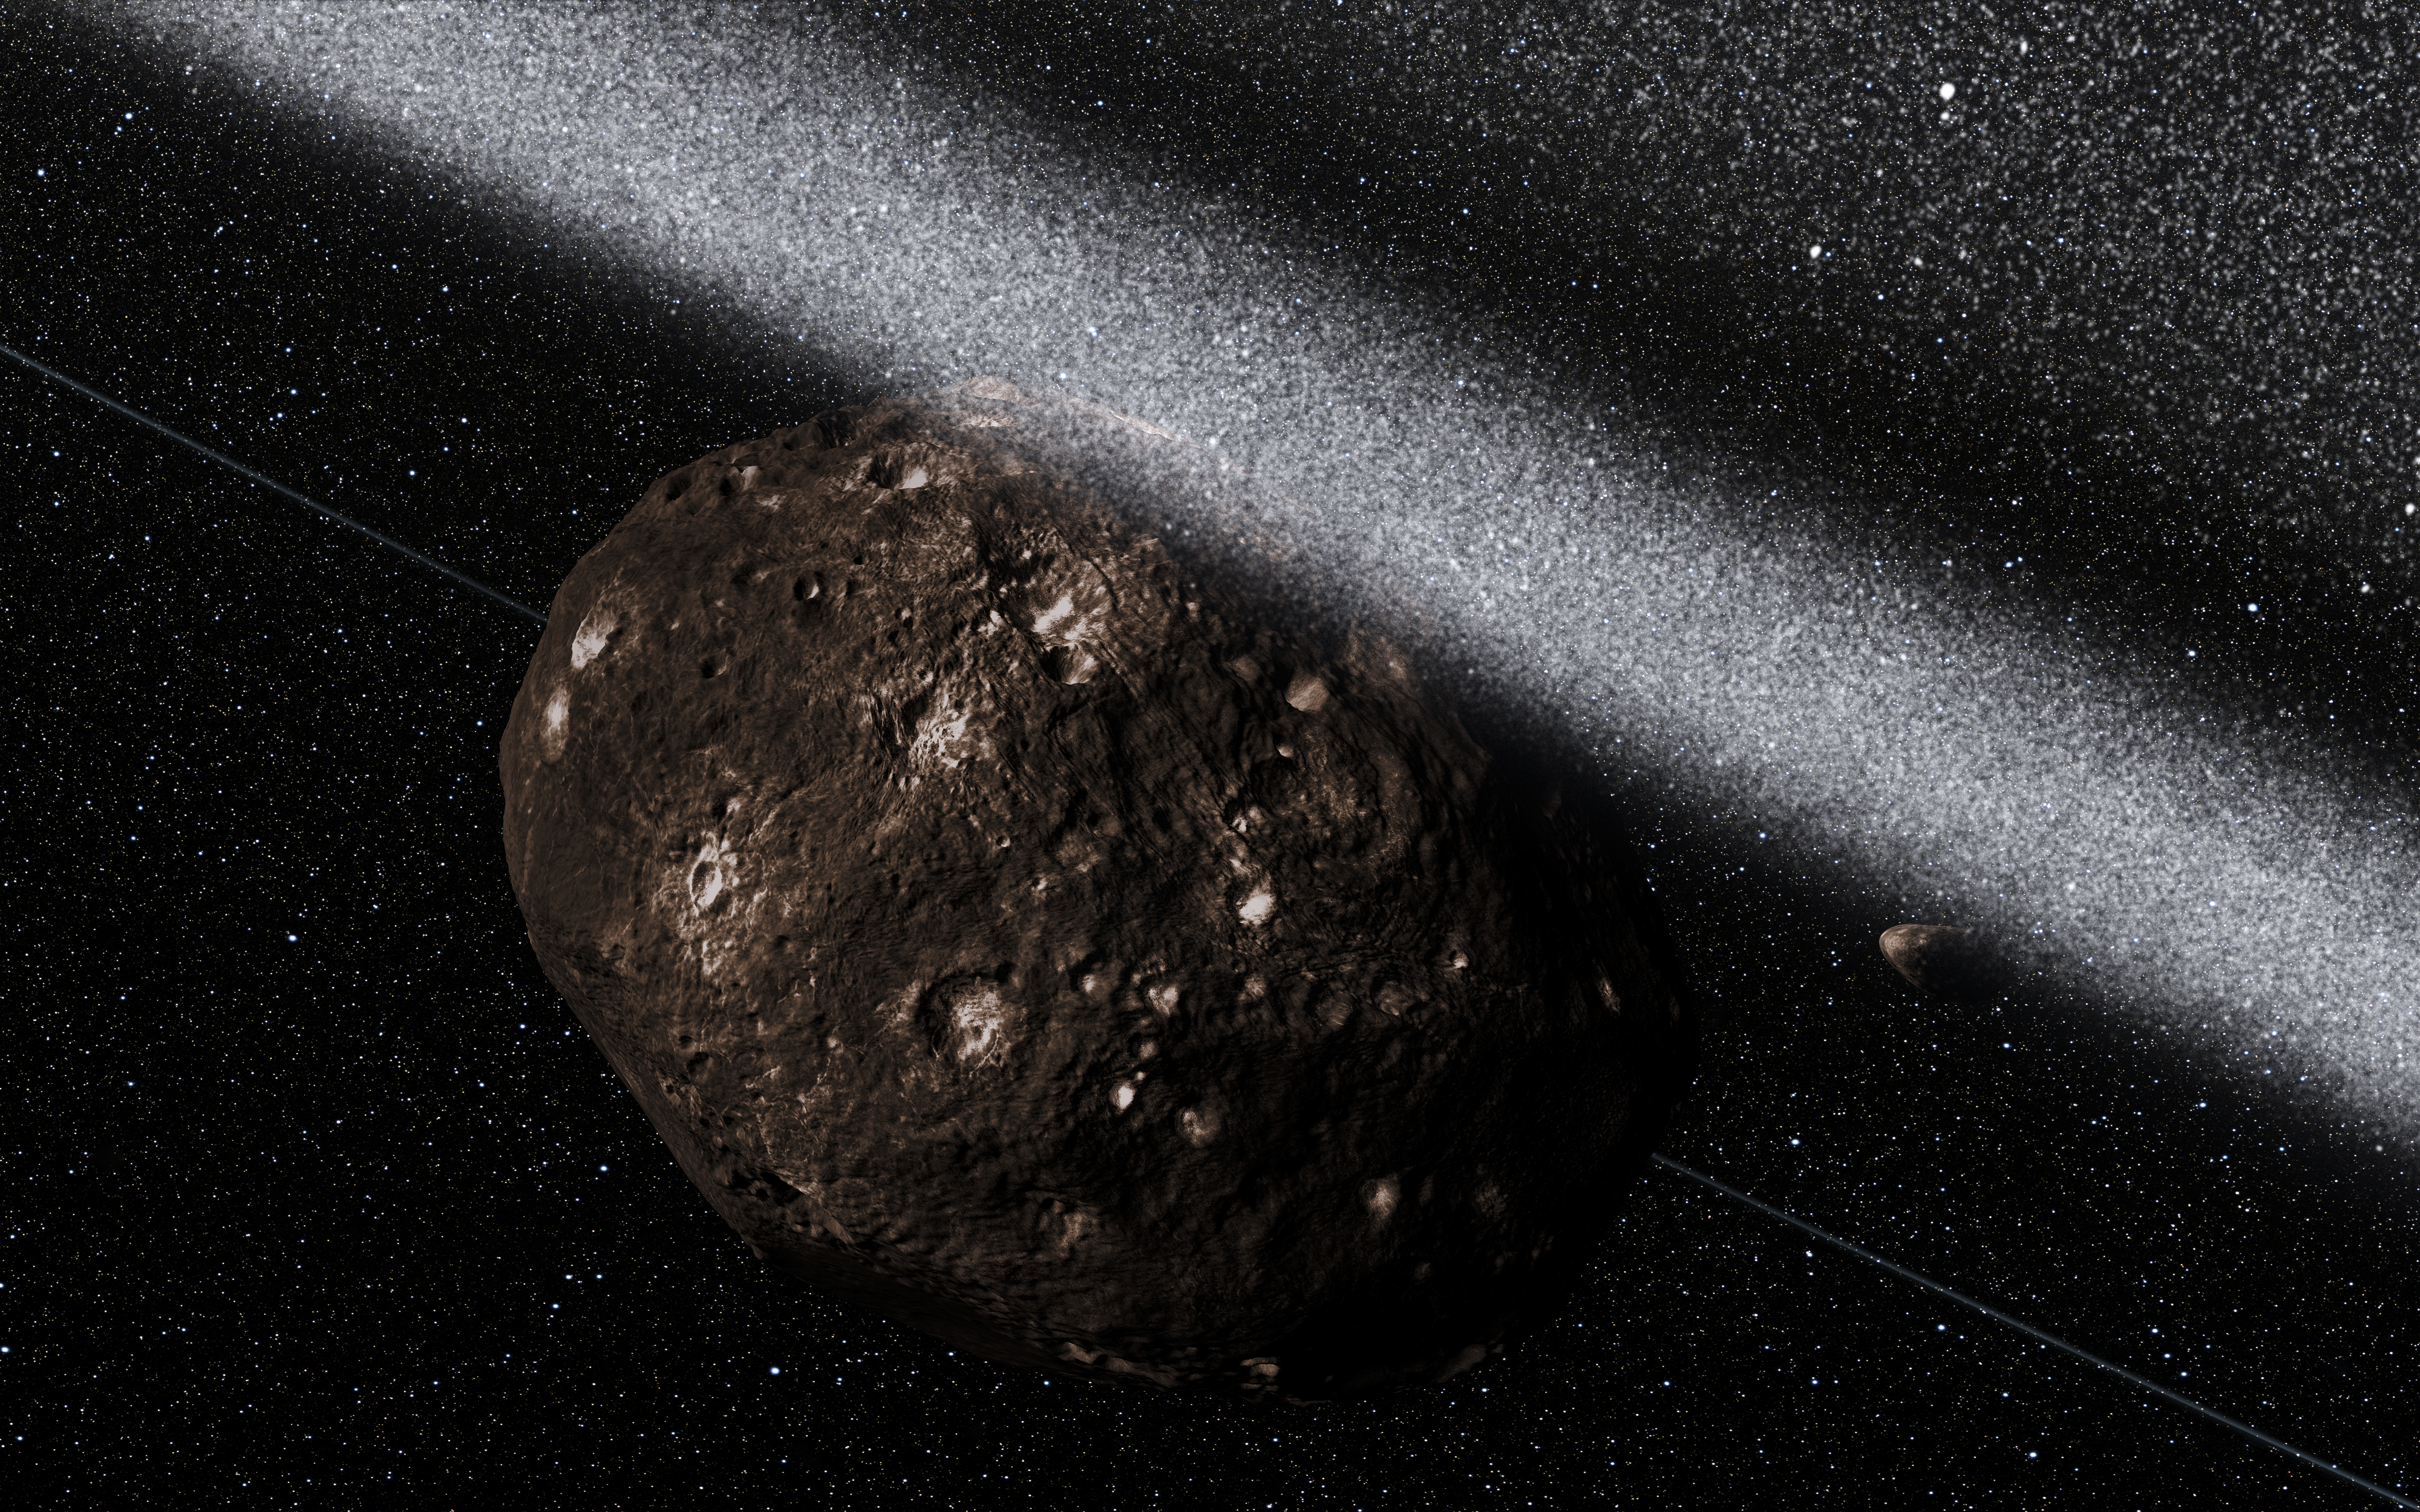

Artist’s impression of the view from inside the rings around Chariklo

Observations at many sites in South America, including ESO’s La Silla Observatory, have made the surprise discovery that the remote asteroid Chariklo is surrounded by two dense and narrow rings. This is the smallest object by far found to have rings and only the fifth body in the Solar System — after the much larger planets Jupiter, Saturn, Uranus and Neptune — to have this feature. The origin of these rings remains a mystery, but they may be the result of a collision that created a disc of debris.

This artist’s impression shows the view from inside the ring system, with Chariklo behind and shepherding satellites also visible.

Credit: ESO/L. Calçada/M. Kornmesser/Nick Risinger (skysurvey.org)